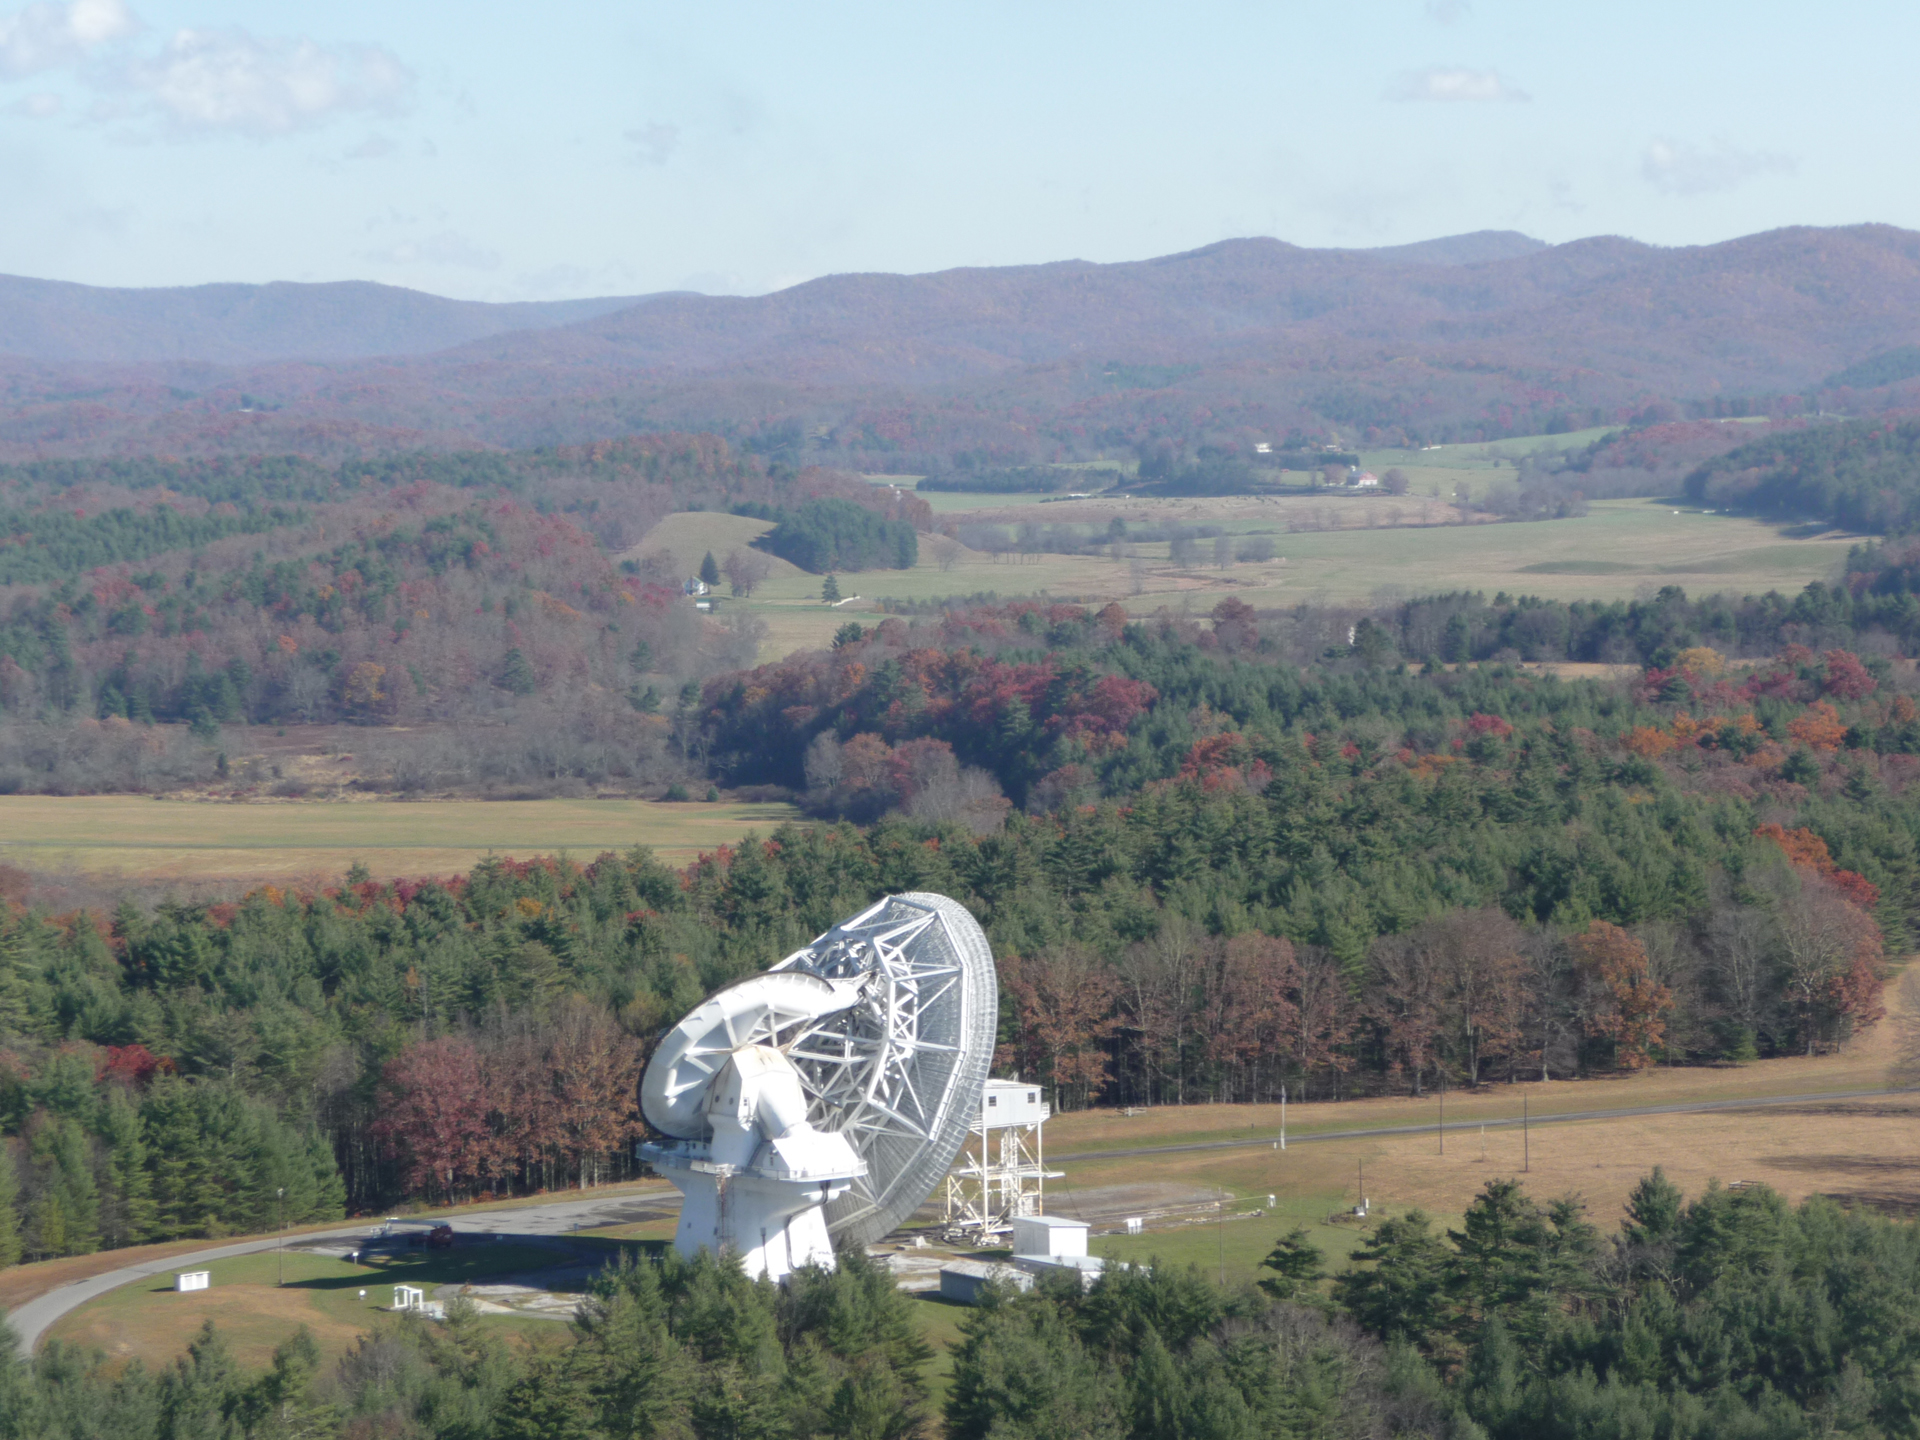

Rare Look at 140-foot Maintenance

When the 200-foot tall 140-foot dish telescope in Green Bank, West Virginia needs feed maintenance, operators drive its dish to within four feet of the ground. An engineering tower is winched up until the apex of the telescope is nestled inside. Then, in a protected space, the sensitive equipment can be removed, replaced, and finely adjusted. These days, the 140-foot (43-meter) has not been using a receiver at its apex. Instead, a sophisticated second reflector sits here to bounce waves to receivers nestled in the hole in the center of the dish.

Credit: T. Burchell, NRAO/AUI/NSF